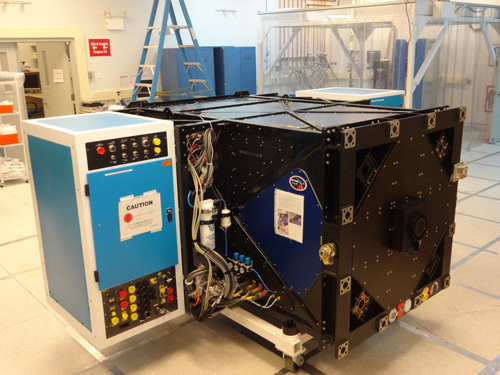

GPI at Gemini South

GPI is assembled in the Gemini South instrument lab on Cerro Pachón, Chile. September 2013.

Credit: NOIRLab/Gemini Observatory/AURA